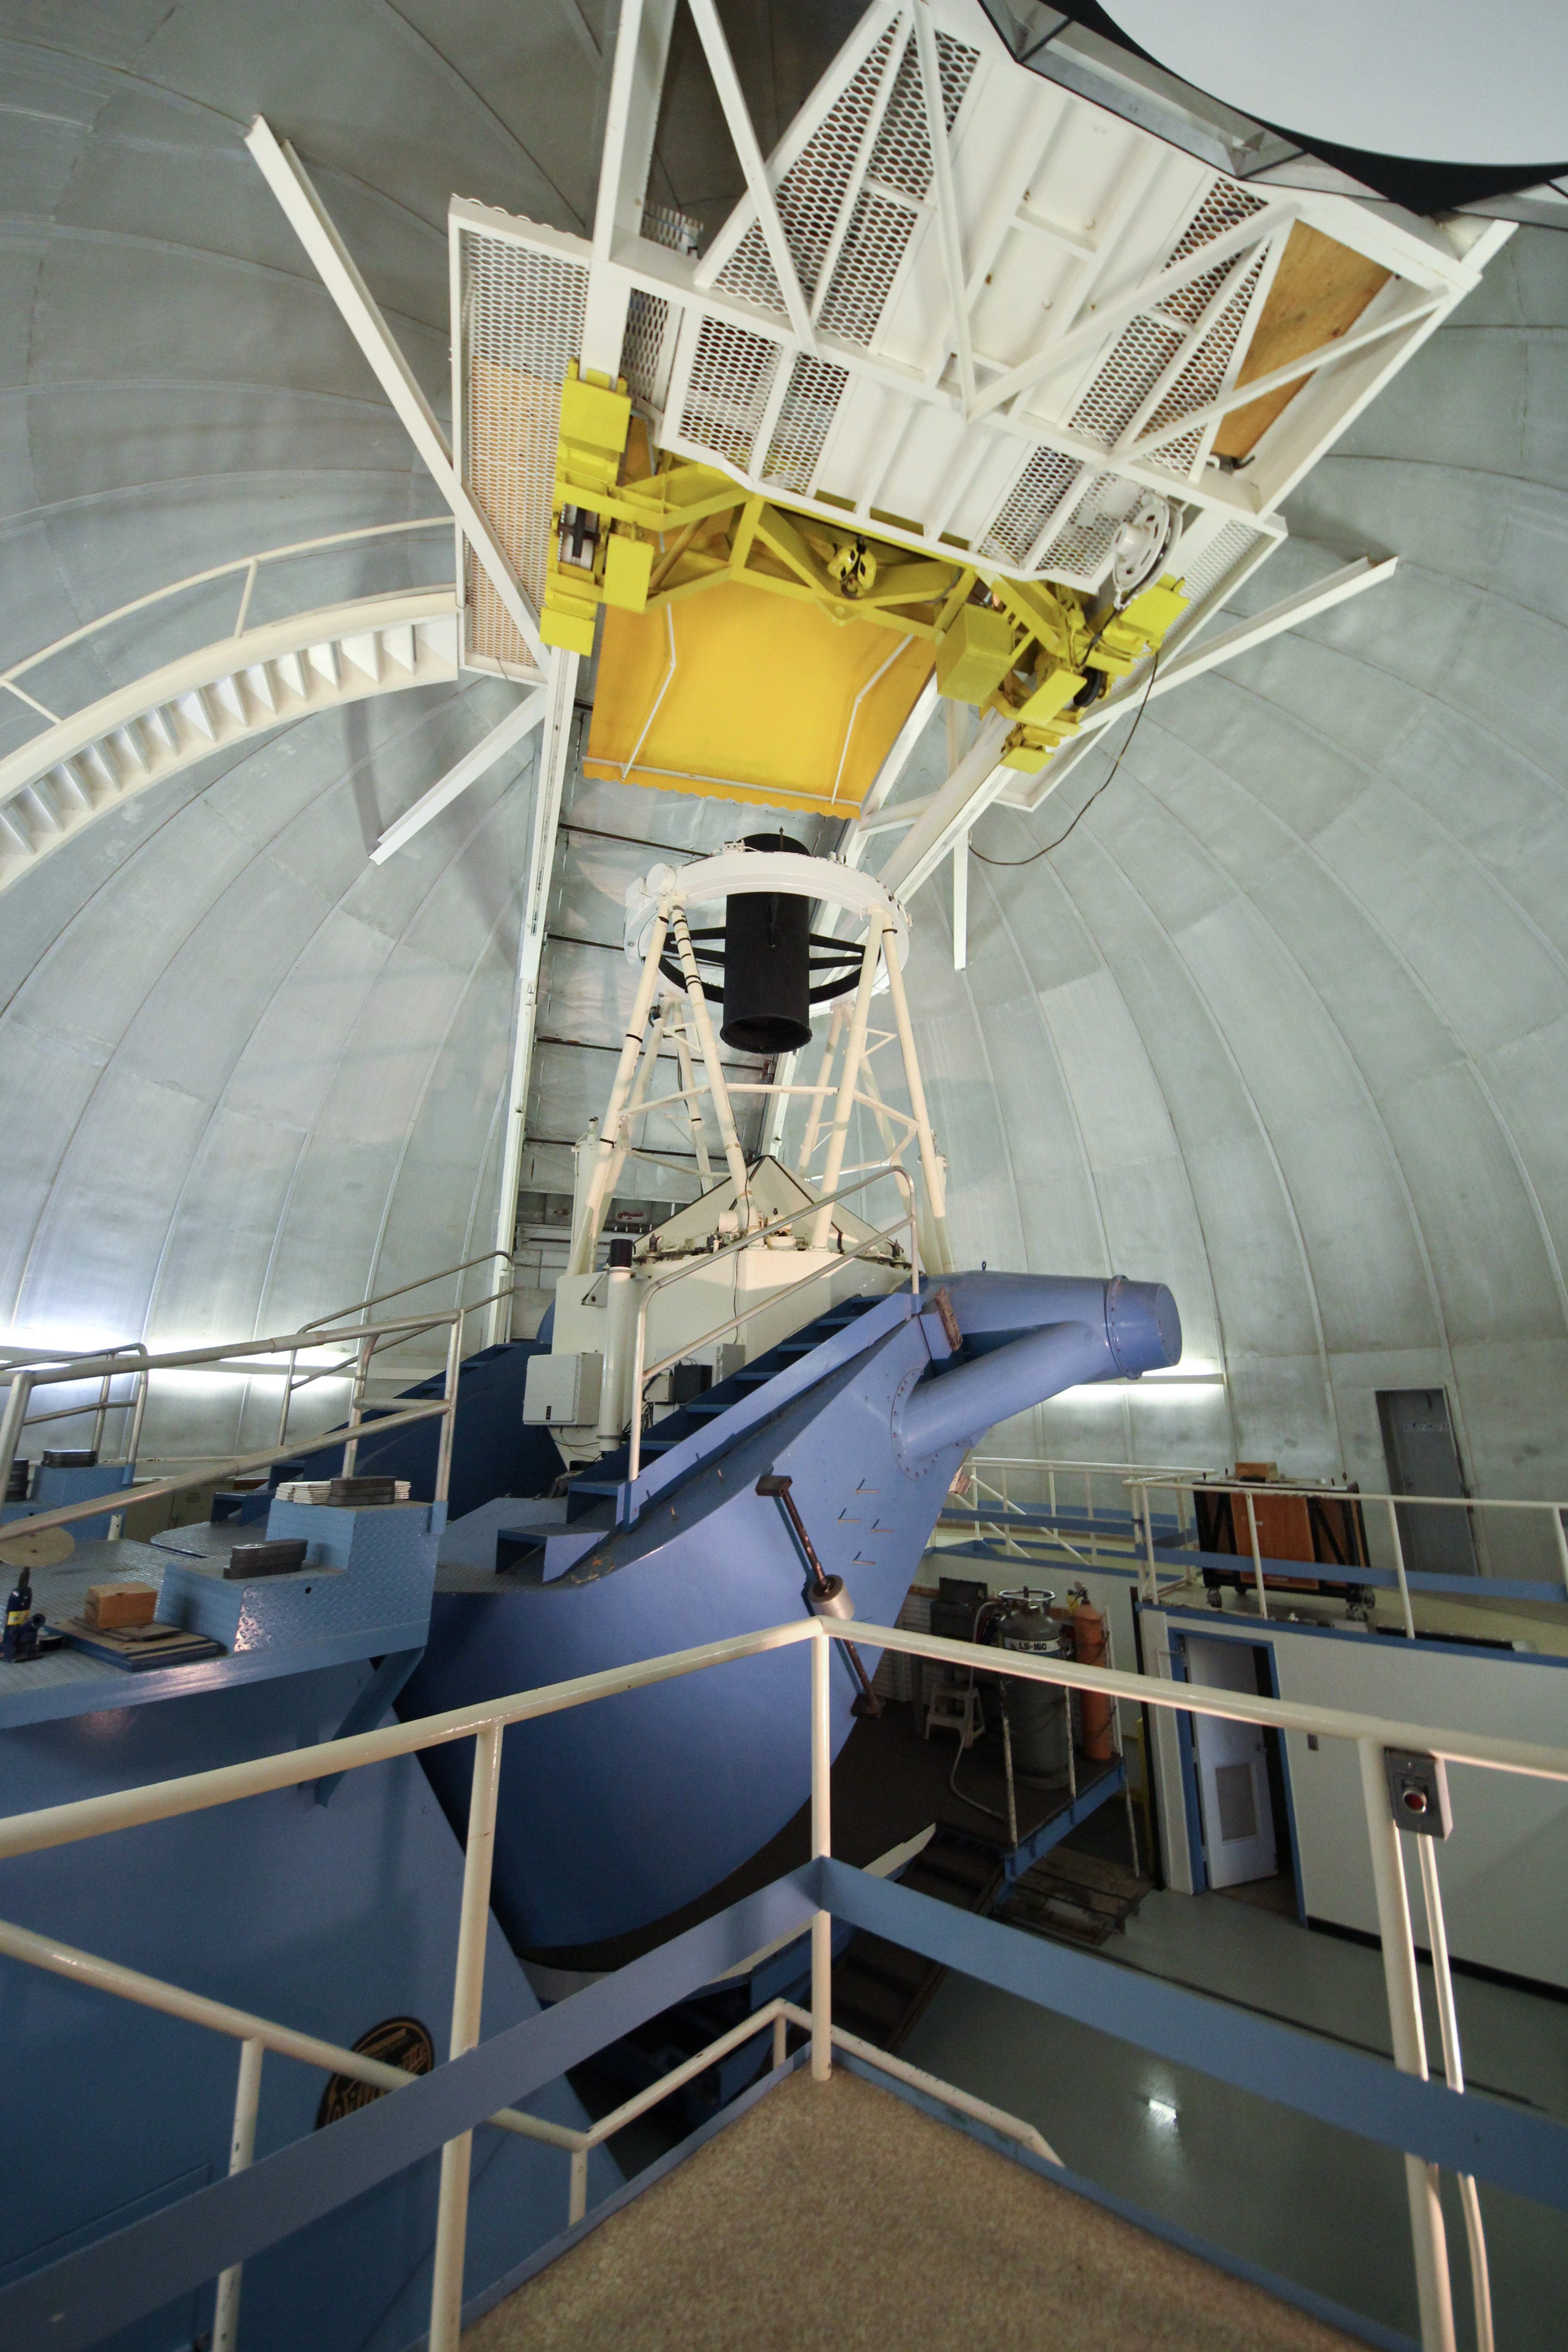

Interior view of the KPNO 2.1-meter Telescope

Interior view of the KPNO 2.1-meter Telescope at Kitt Peak National Observatory, AZ.

Credit: KPNO/NOIRLab/NSF/AURA/P. Marenfeld